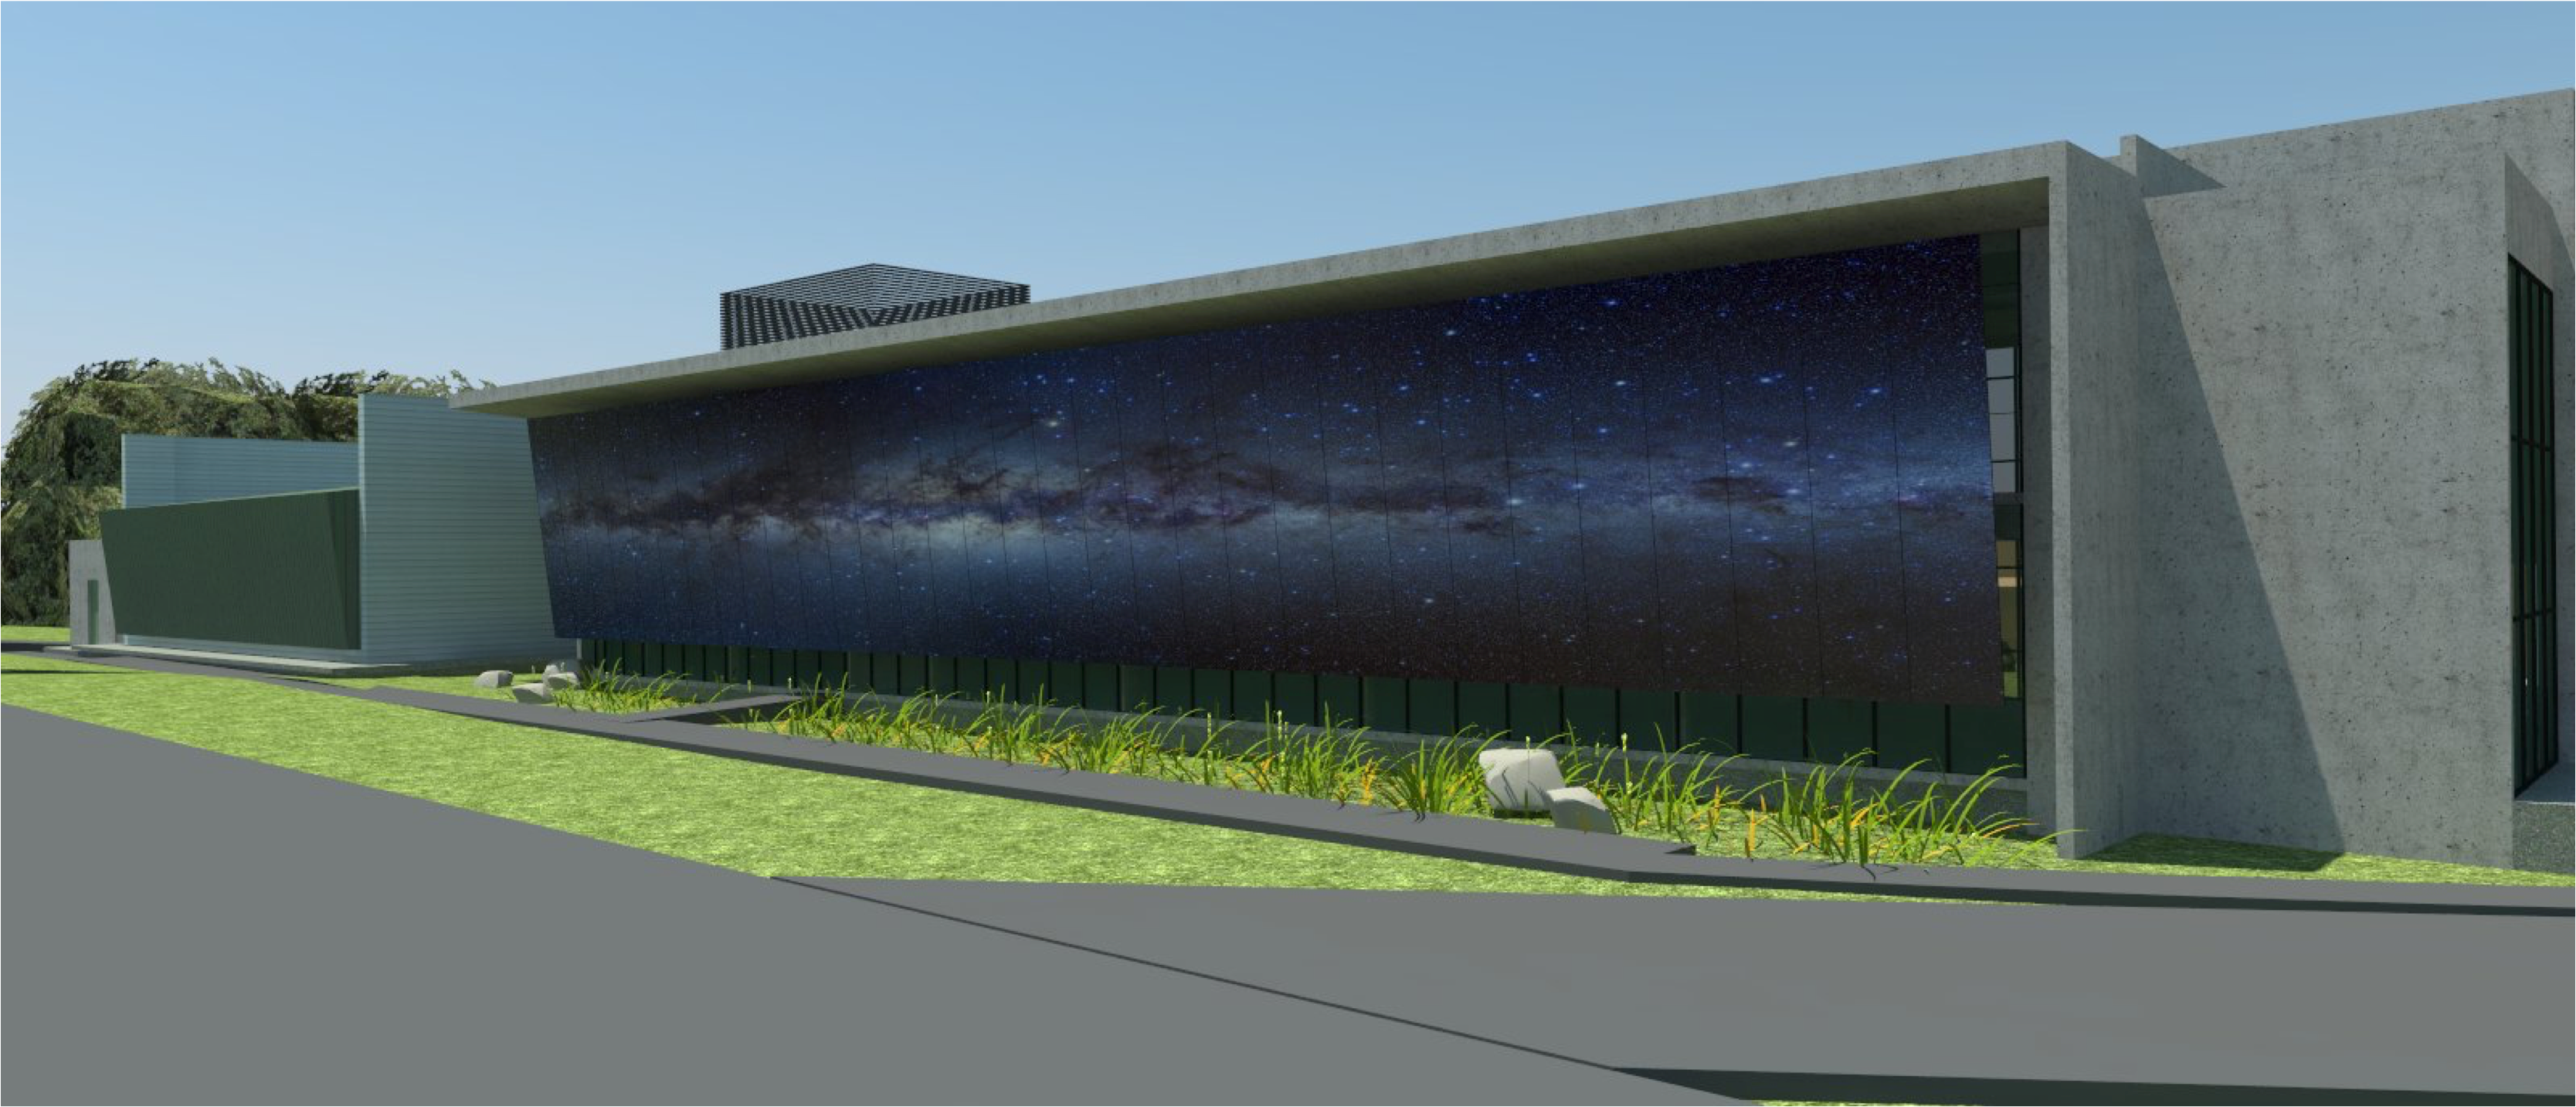

rubin-160927-4

The expansion and modification of the observatory Base Facility in La Serena, Chile will serve the local support requirements of the Large Synoptic Survey Telescope (LSST) as well as the expansion and renovation objectives of the Association of Universities for Research in Astronomy (AURA) and the National Optical Astronomy Observatory – South (NOAO-S). The Base Facility Addition and Modification Project (Base Facility) is being designed by Andes Arquitectos under an architectural-engineering (AE) services contract initiated in September, 2015. The Base Facility design includes site preparation work, renovation of existing buildings, construction of a new office addition contiguous with the existing facility and construction of a new separate data center building.

Credit: NOIRLab